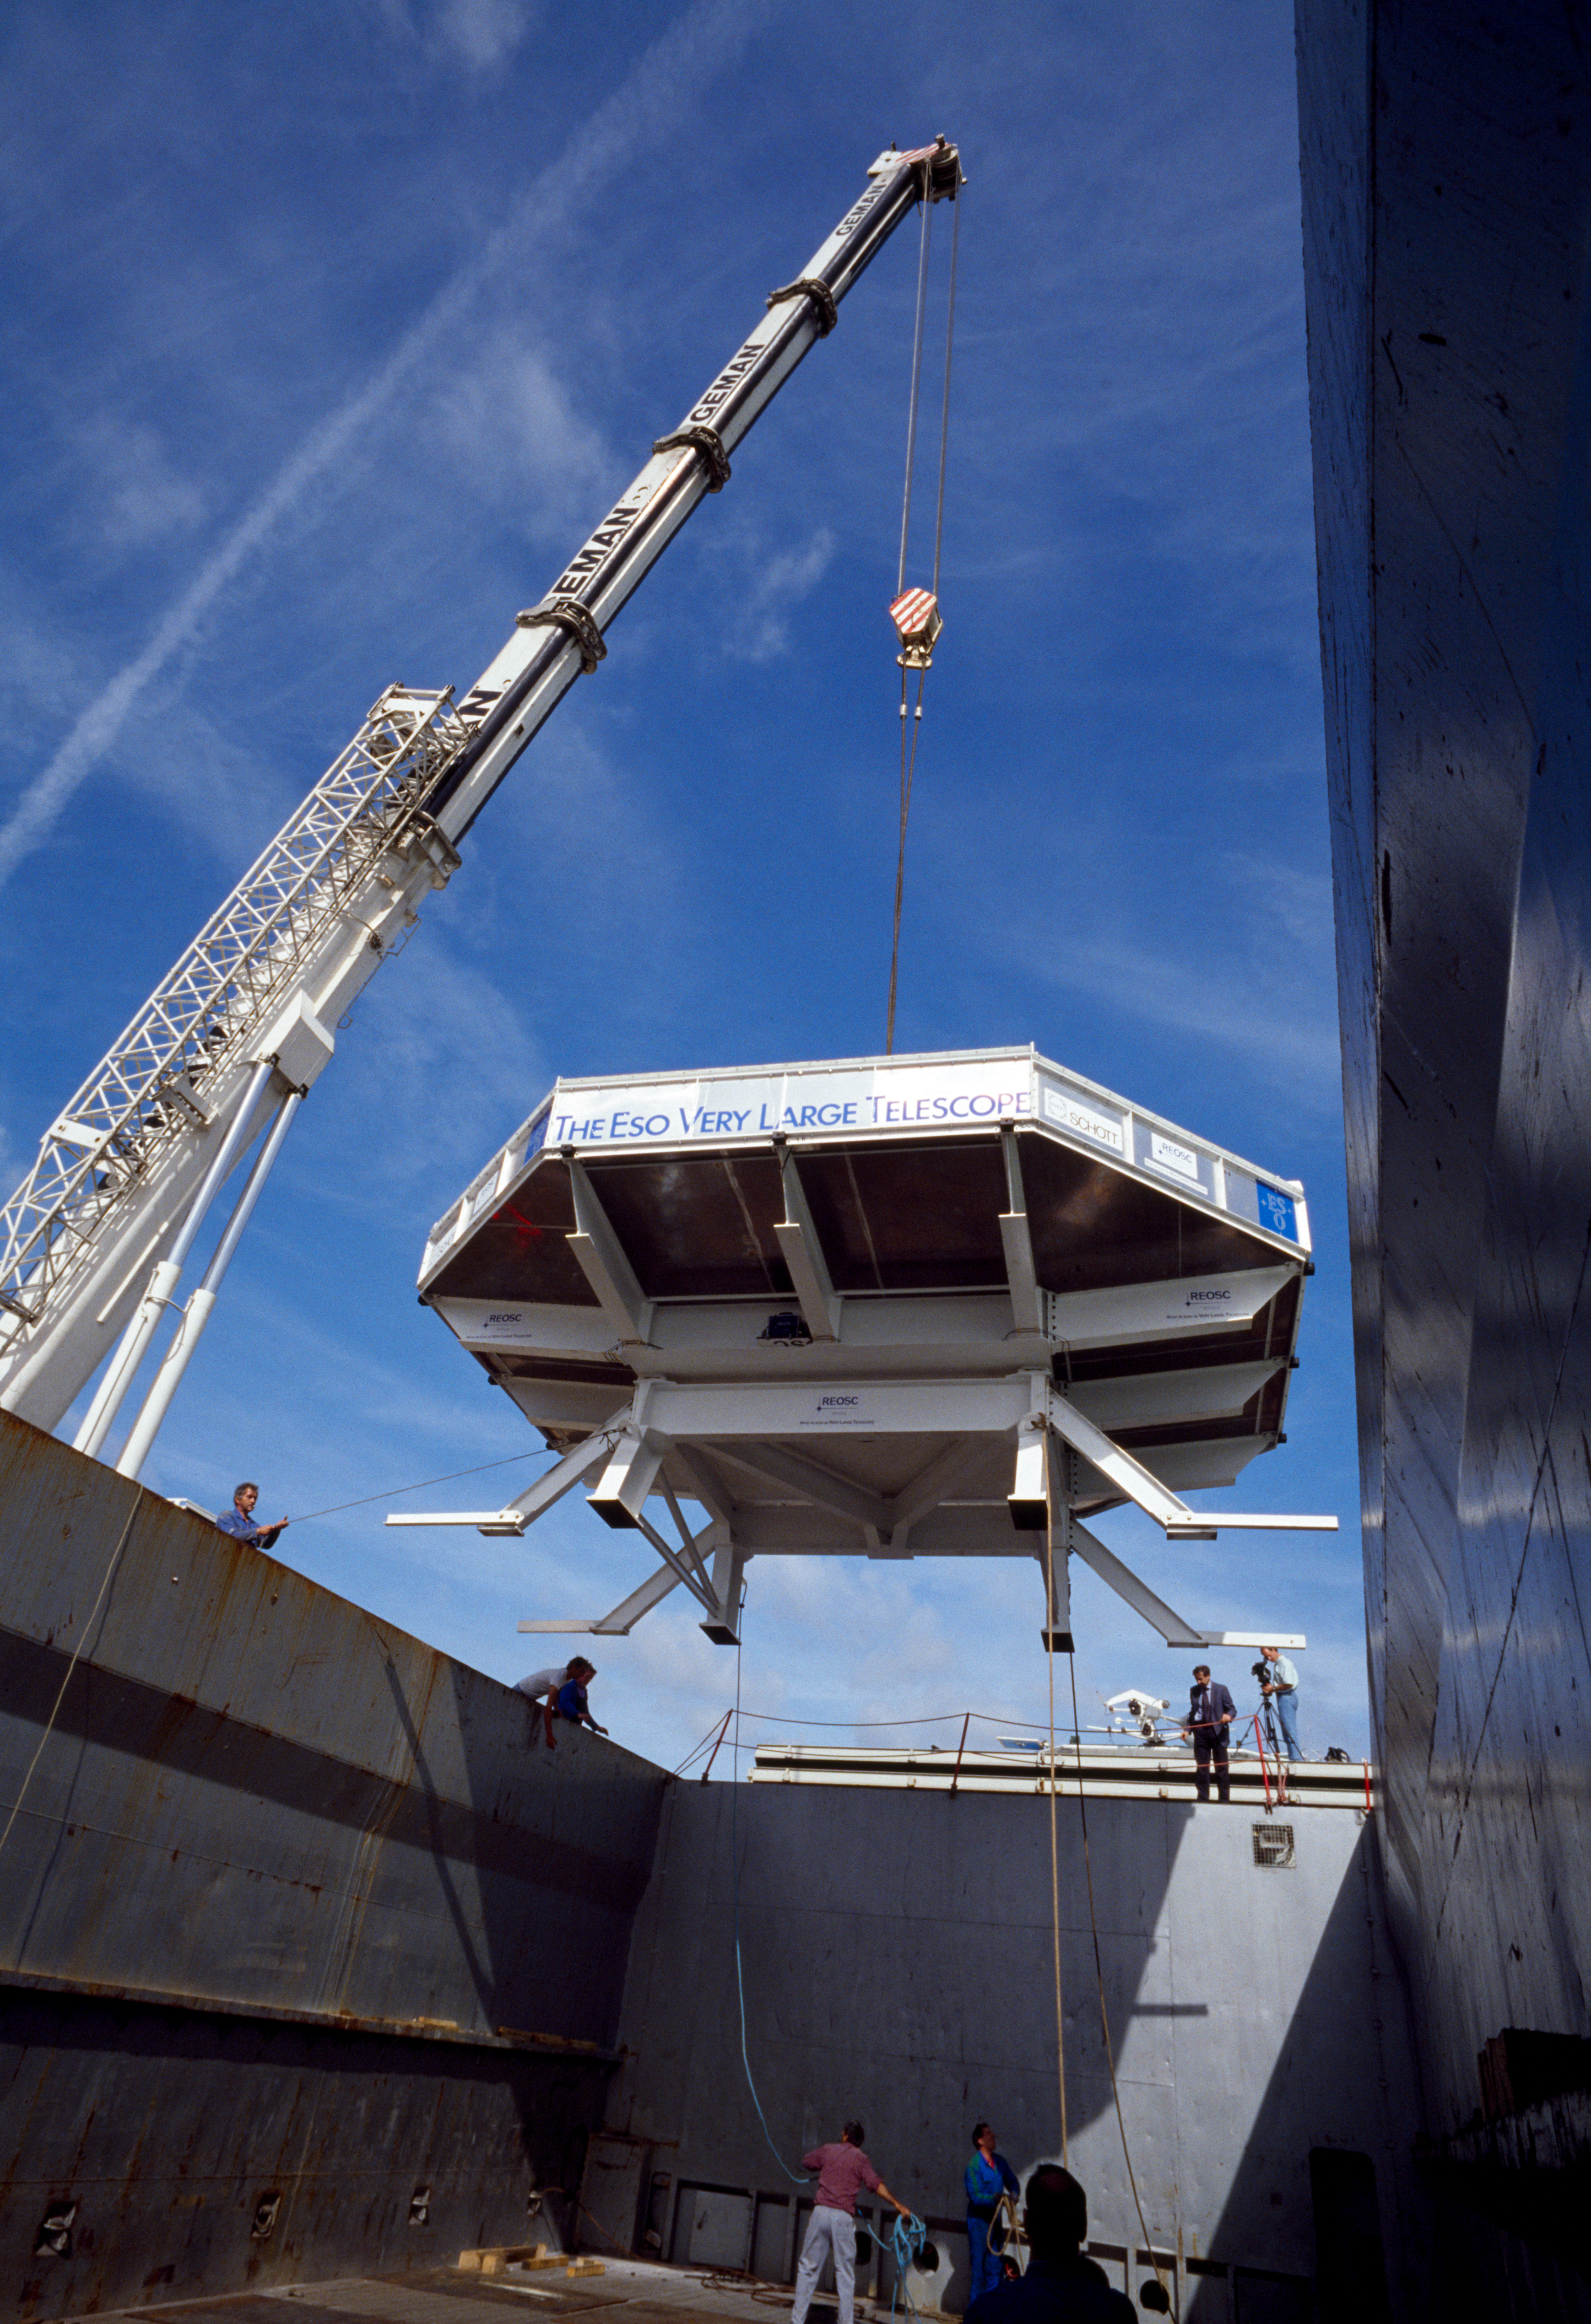

VLT M1 mirror

Handling of the Very Large Telescope M1 Mirror.

Credit: ESO